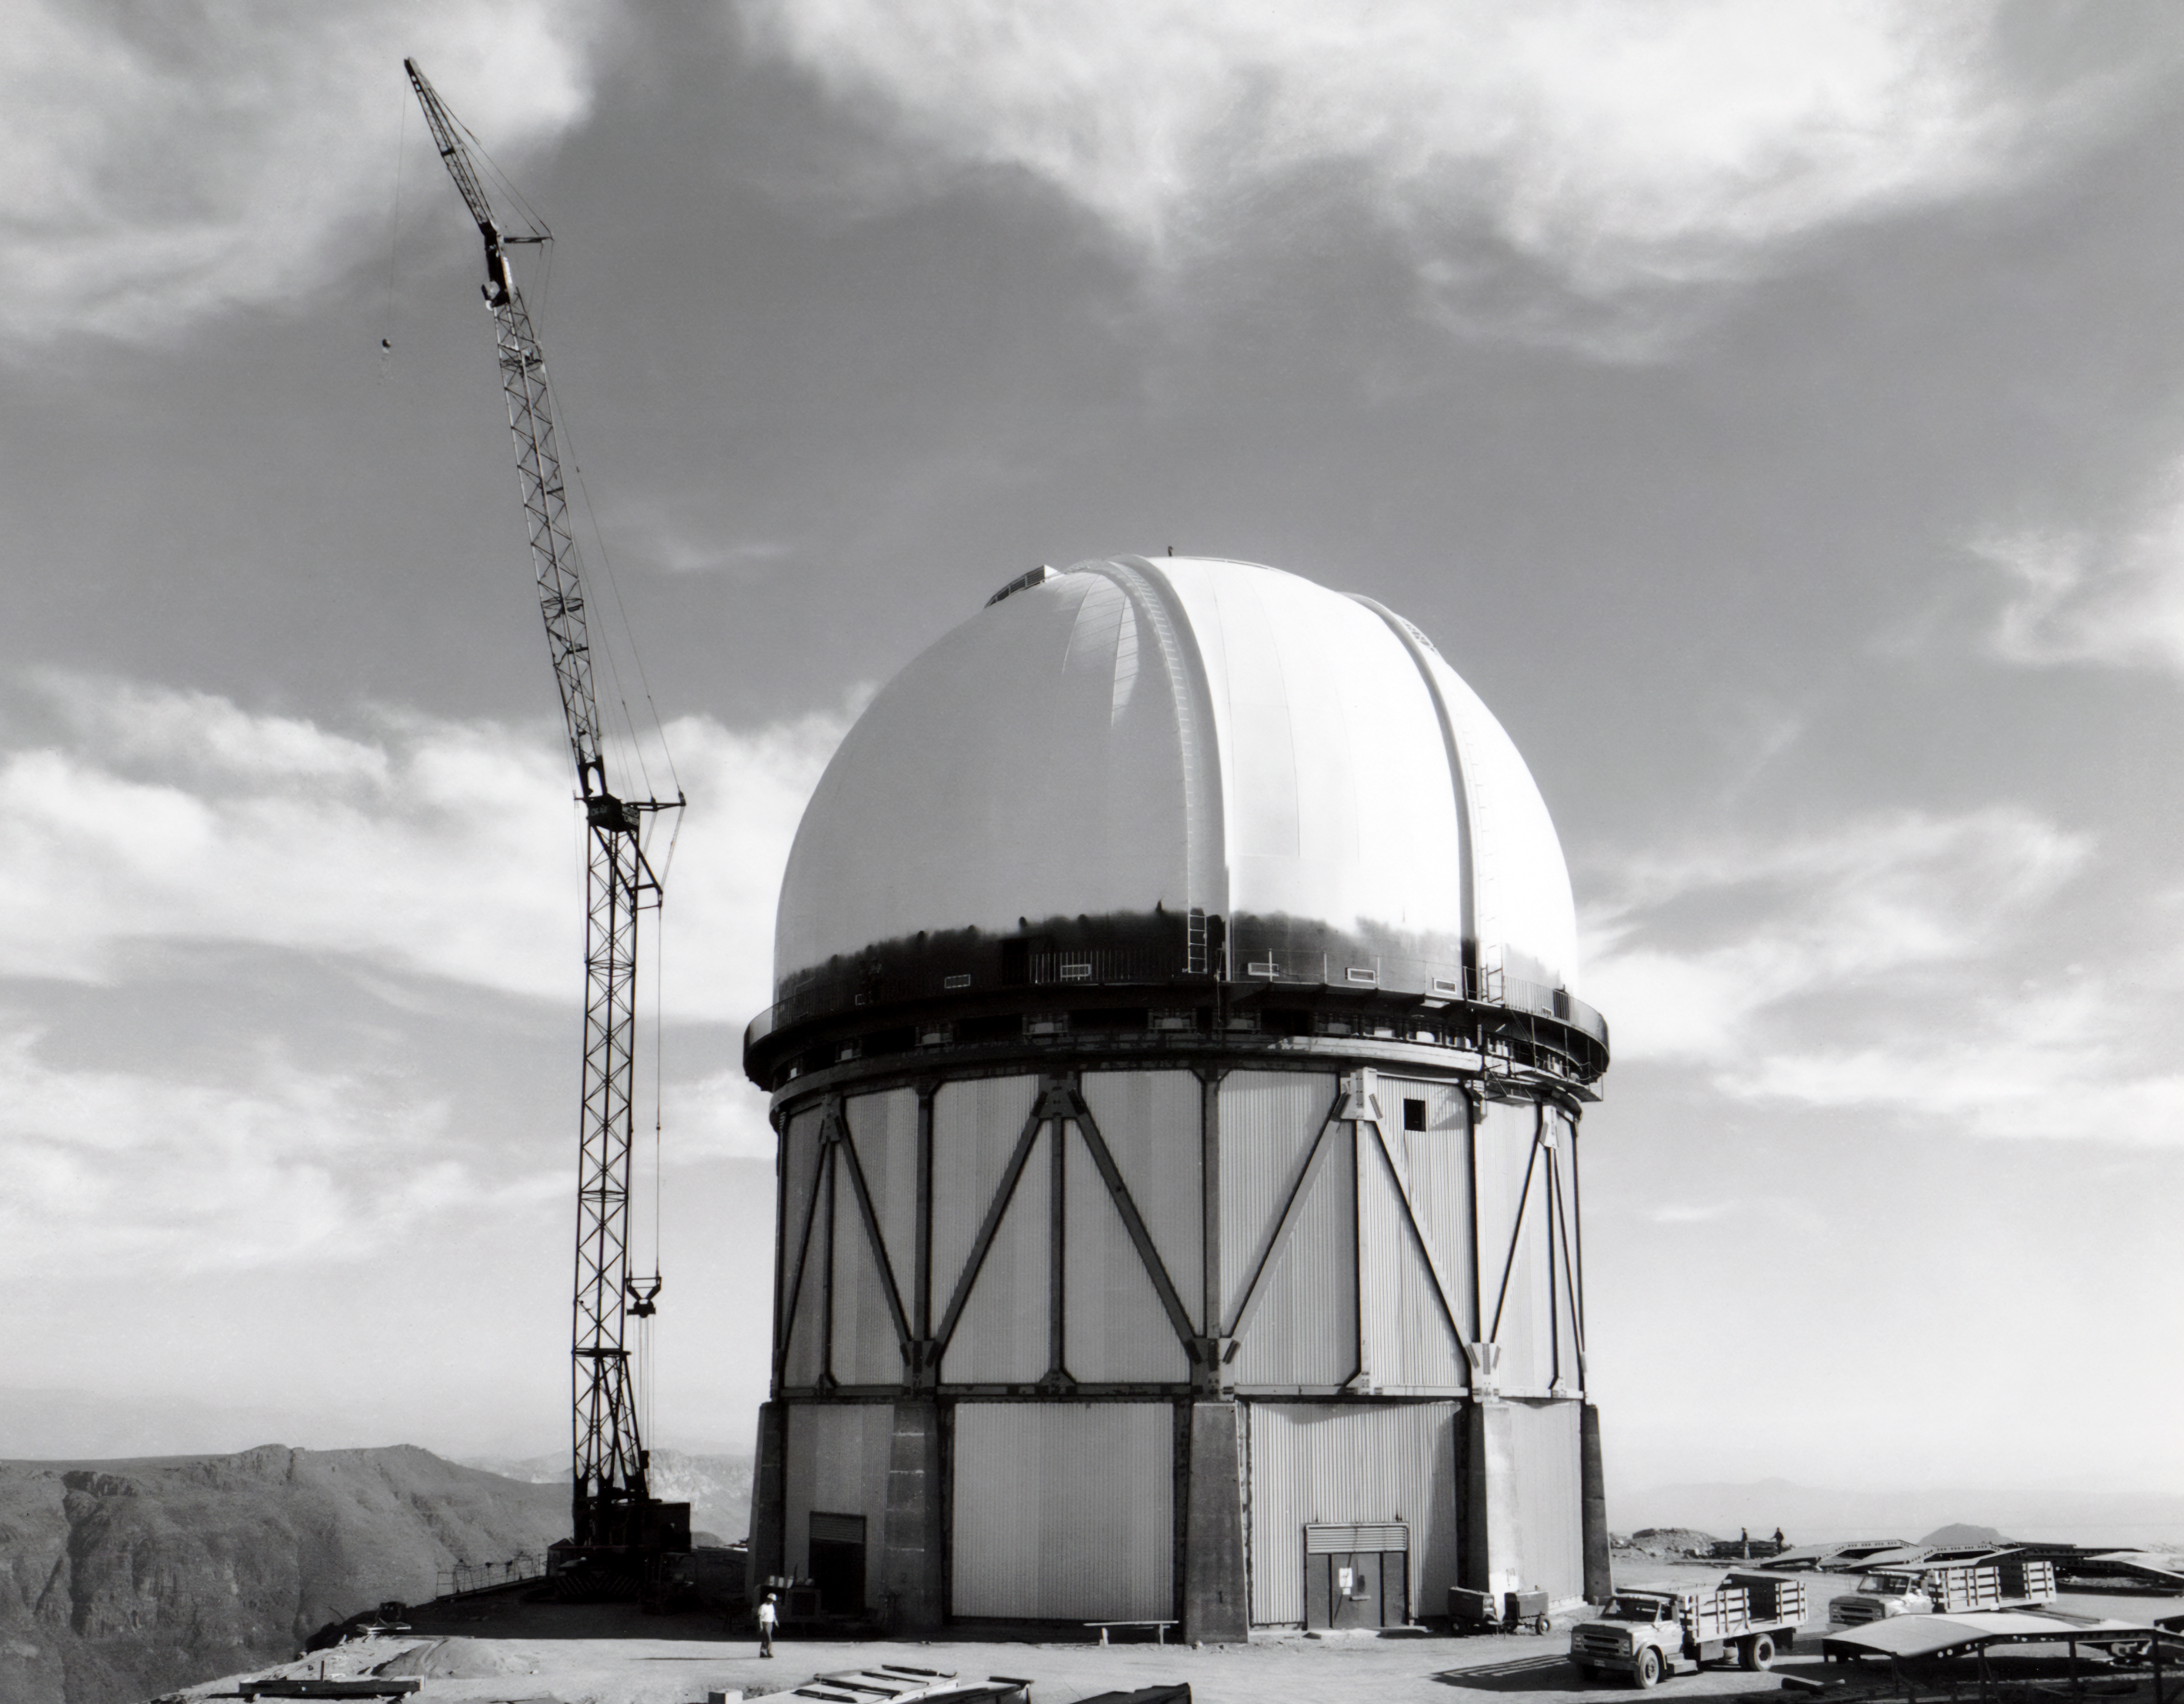

Blanco Dome Painted

This image shows the construction of the dome and building for the Víctor M. Blanco 4-meter Telescope at Cerro Tololo Inter-American Observatory.

Credit: NOIRLab/AURA/NSF